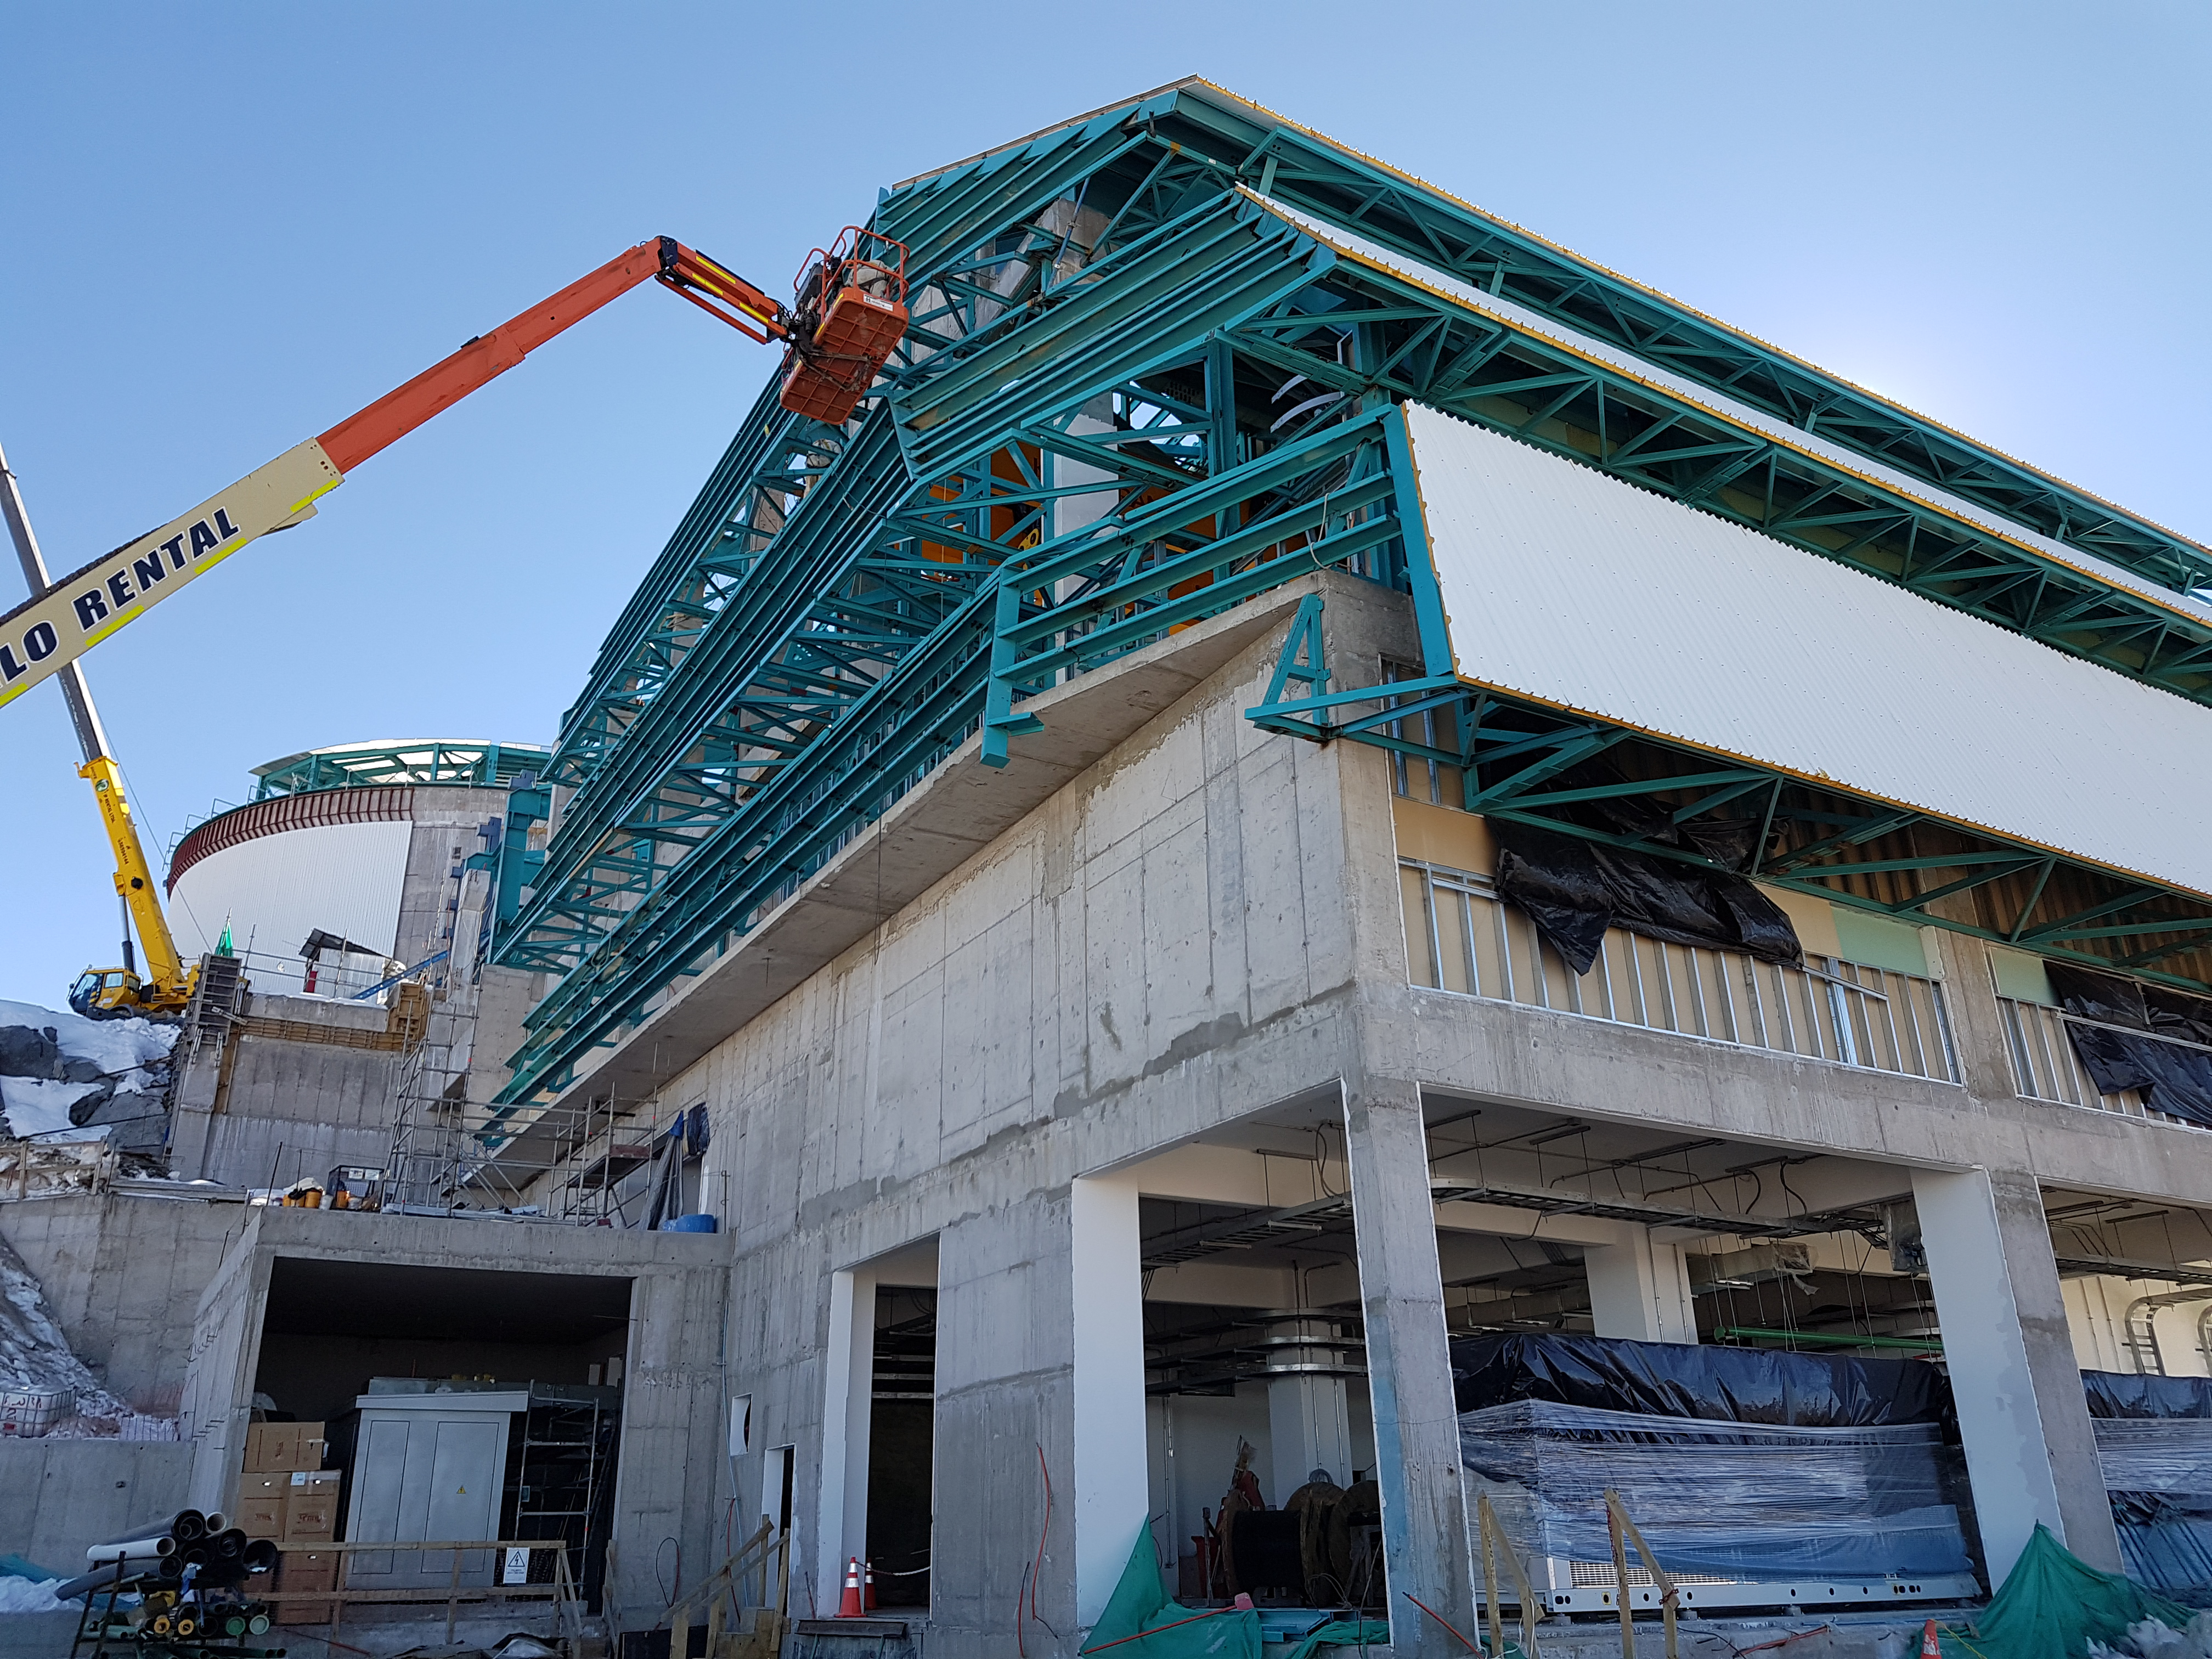

rubin-201706-4

Different pictures that show Besalcos's workers working in the roof installation. Axis 4A

Credit: Rubin Observatory/ NSF/ AURA